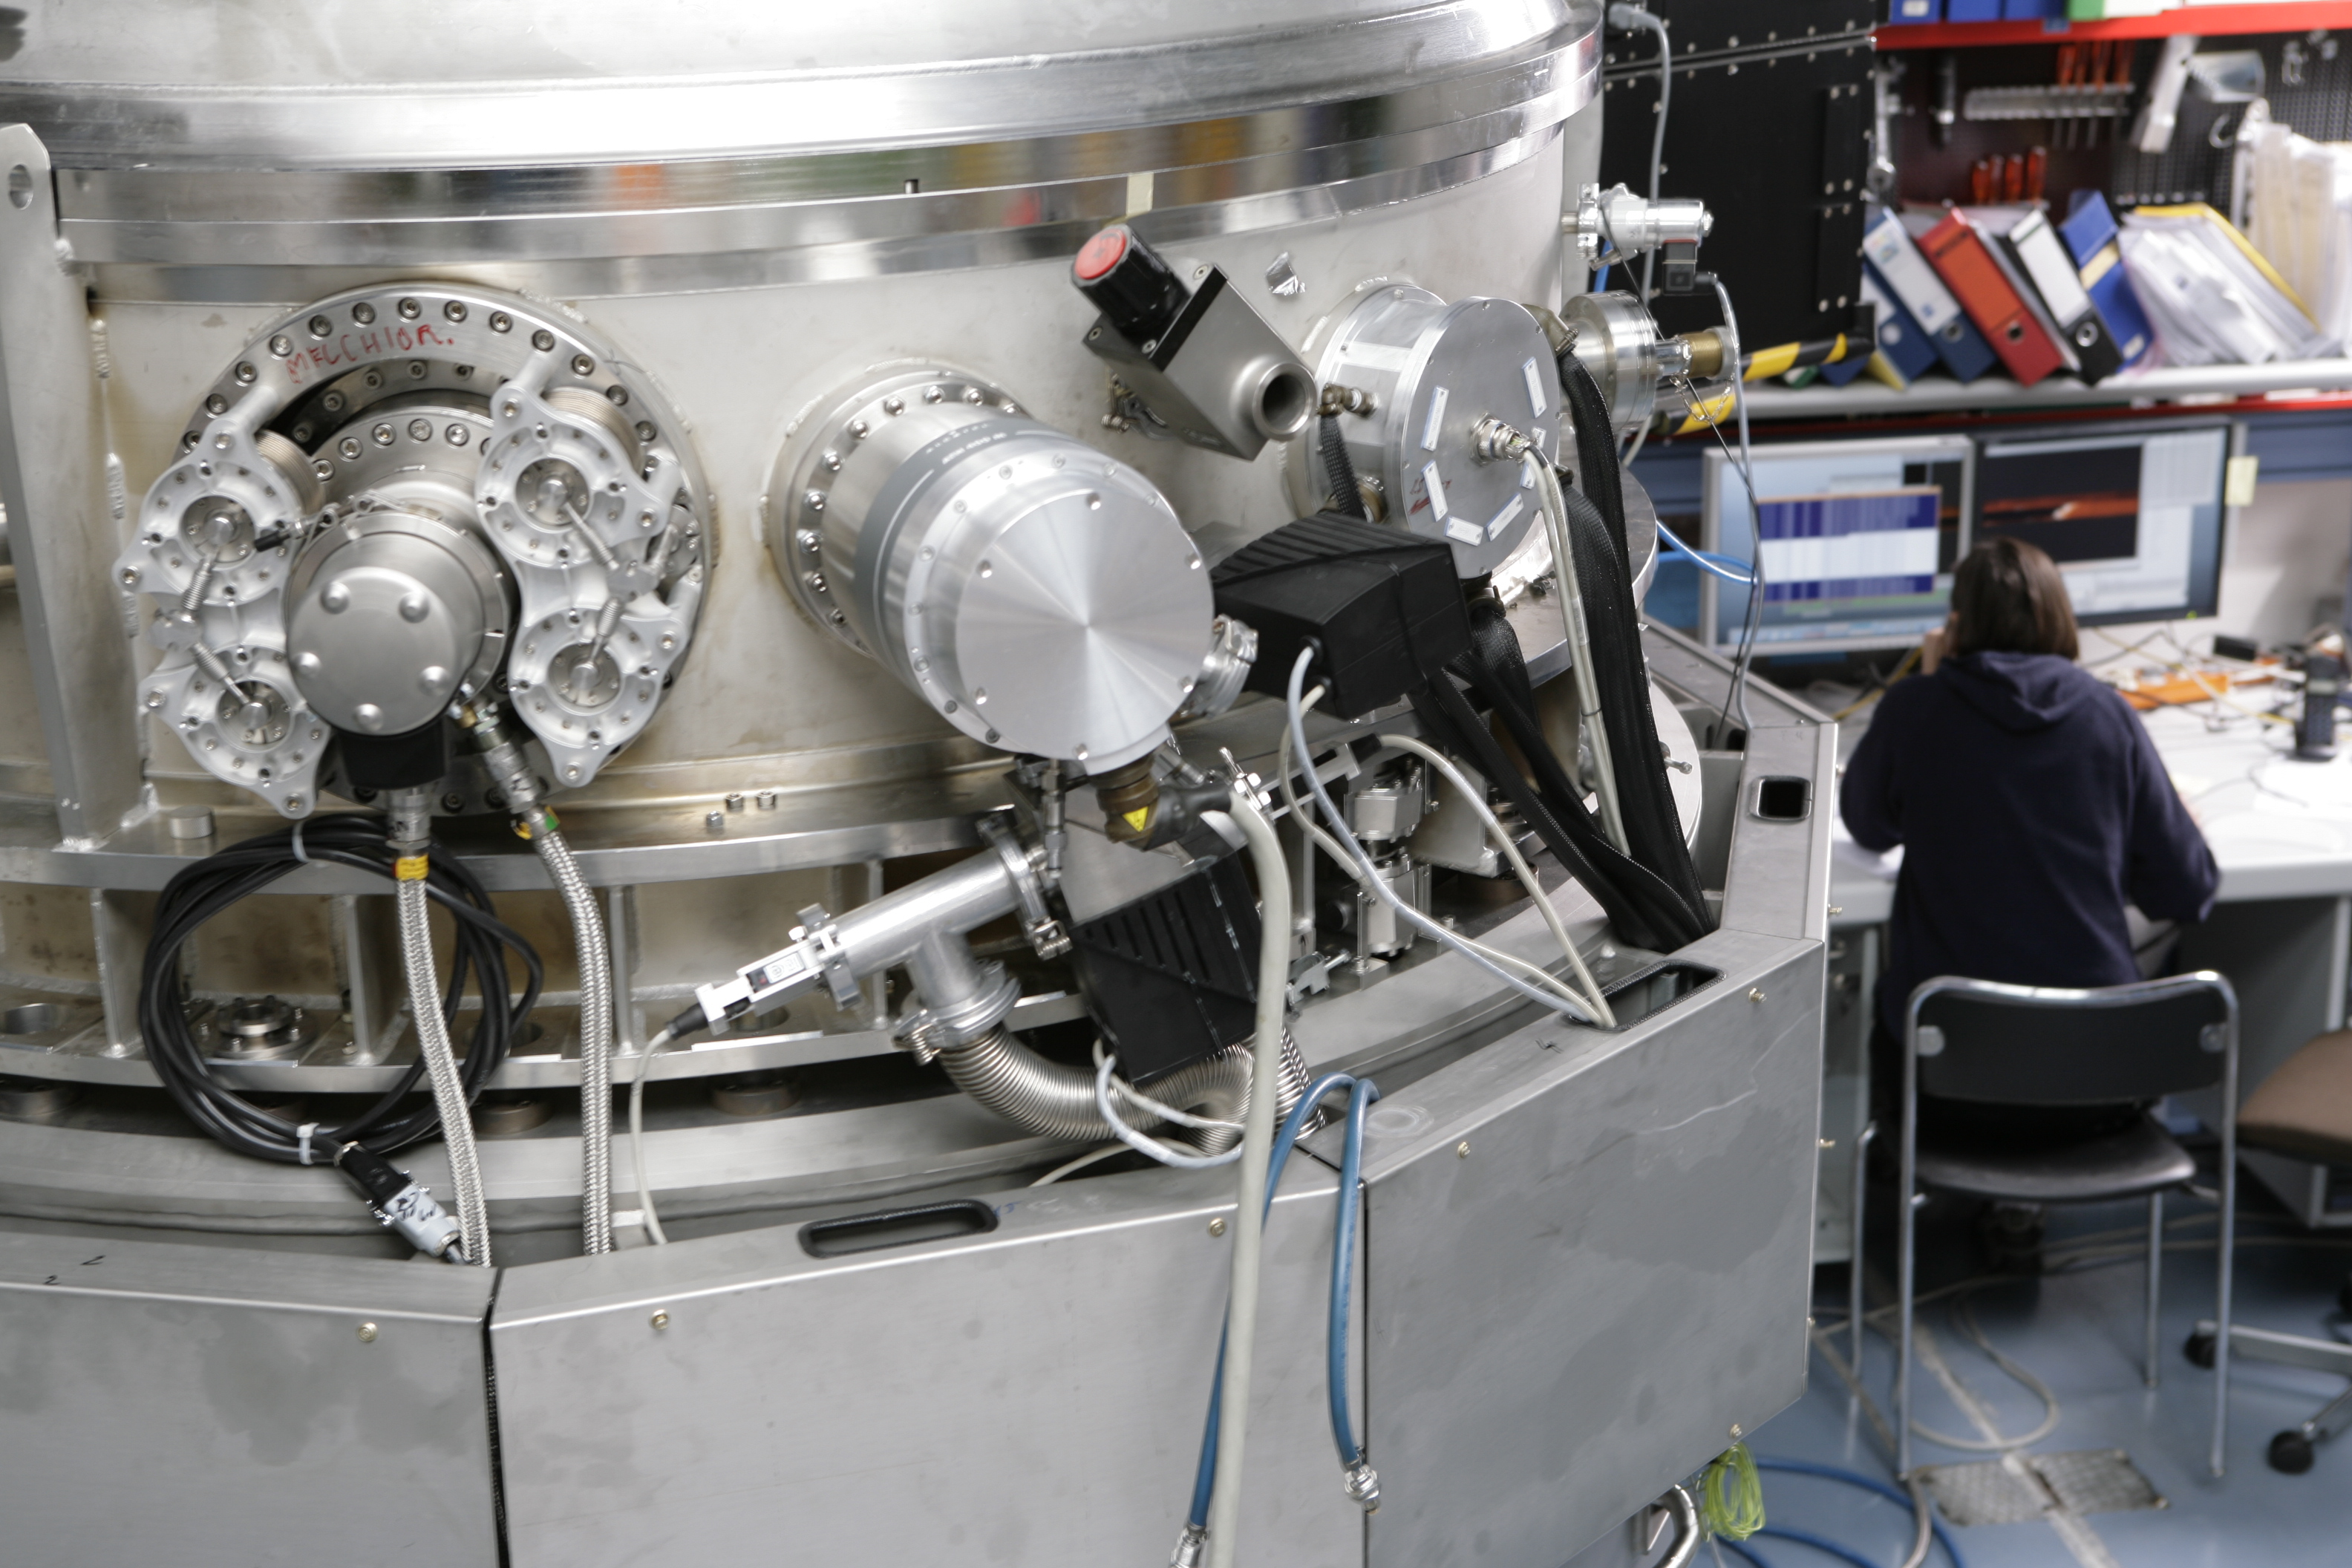

CRIRES

Image of the CRIRES instrument, taken in February of 2006.

Credit: ESO